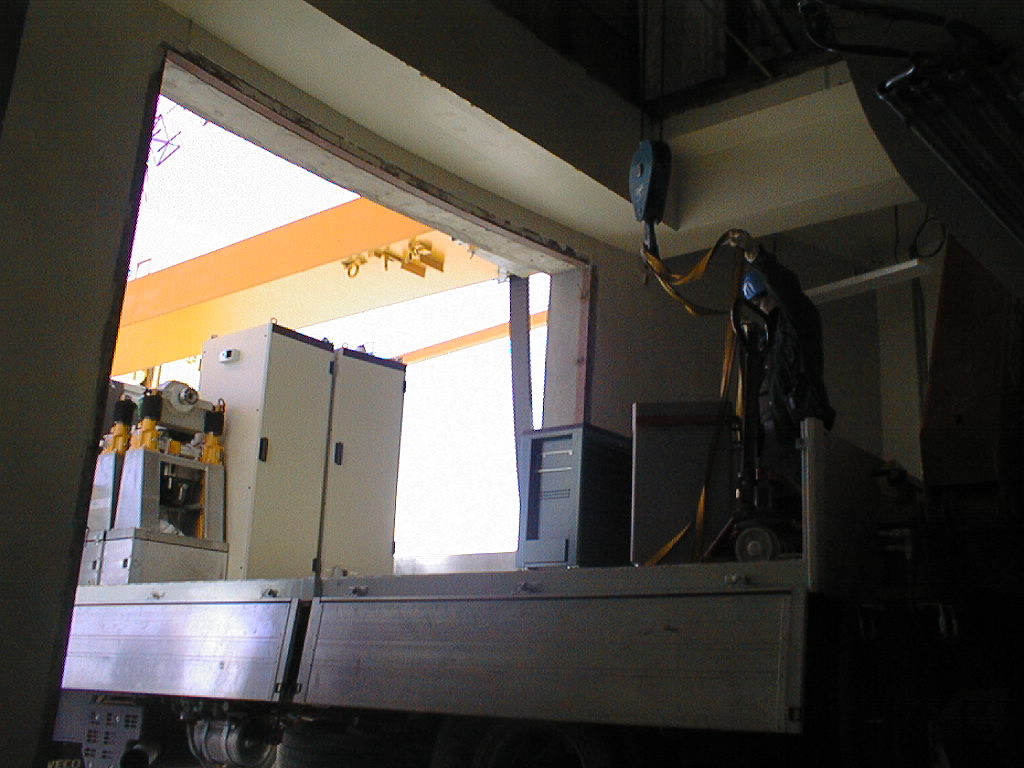

ISAAC mounted on VLT UT1

The ISAAC electronic racks and handling supports (left) arrive at UT1. They will also be placed on the Nasmyth B platform (Photo obtained on November 13, 1998).

Credit: ESO